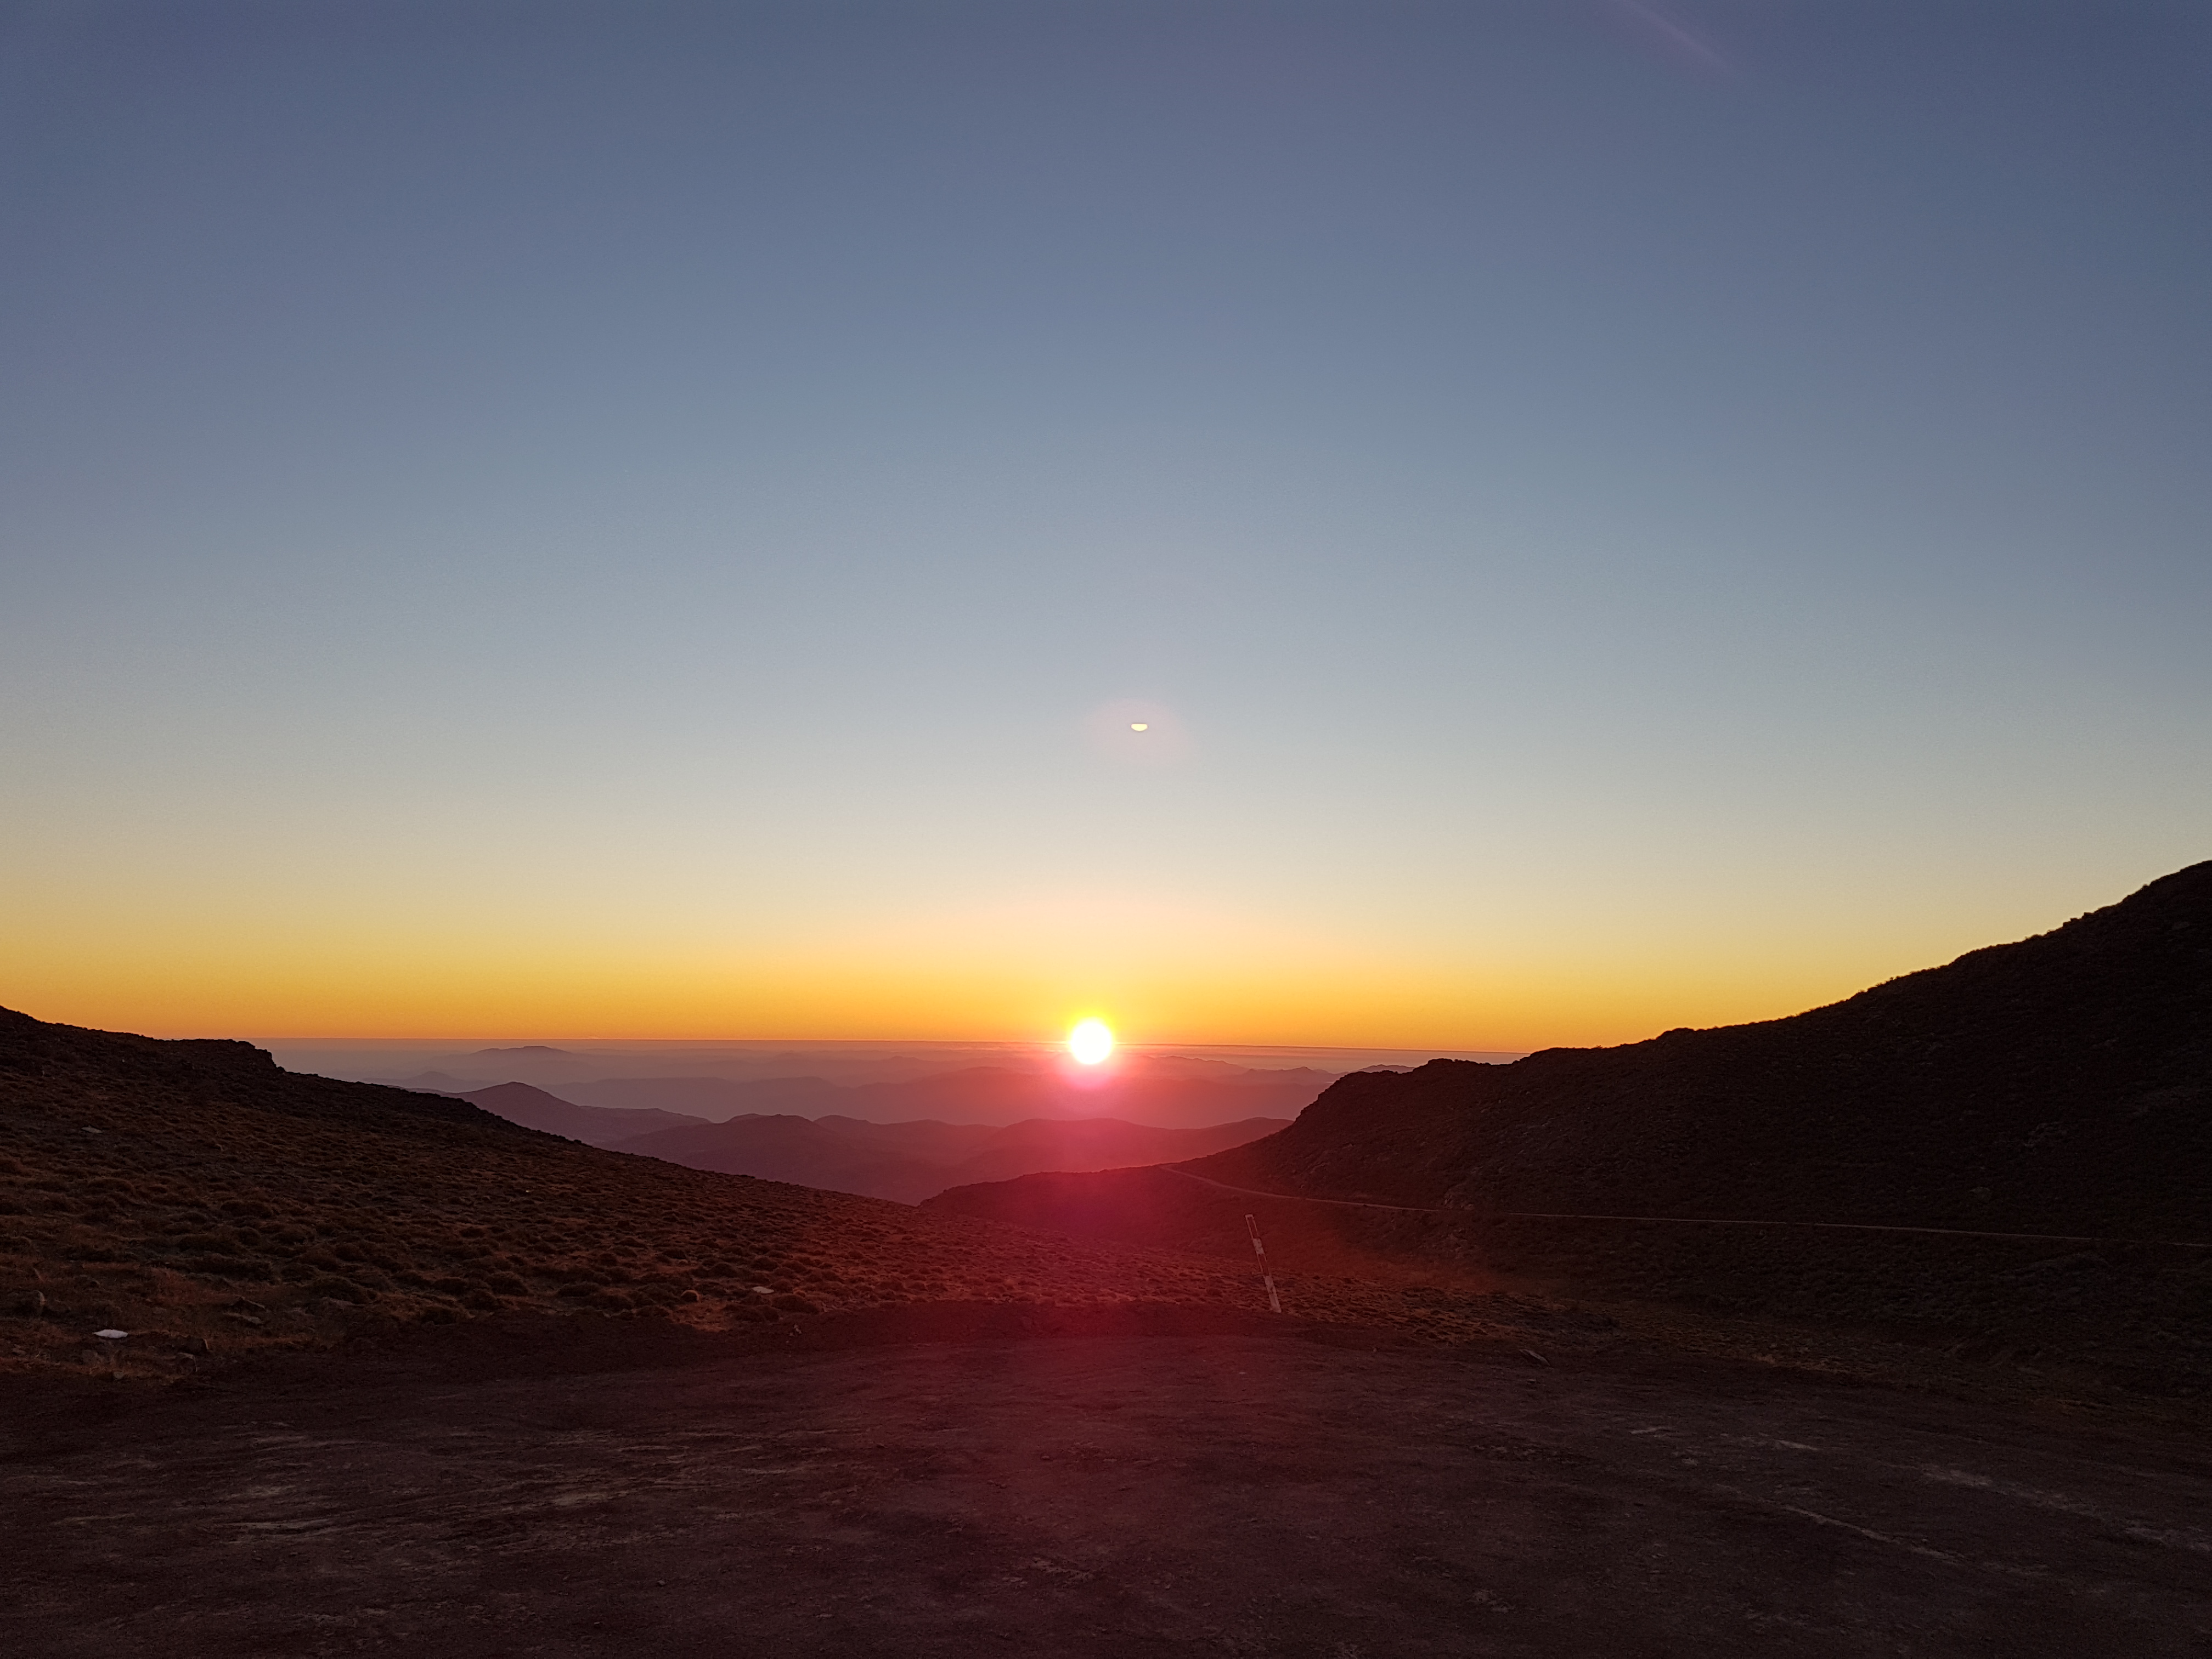

Sunset from the Summit

Sunset from the Summit

Credit: Rubin Observatory/NSF/AURA